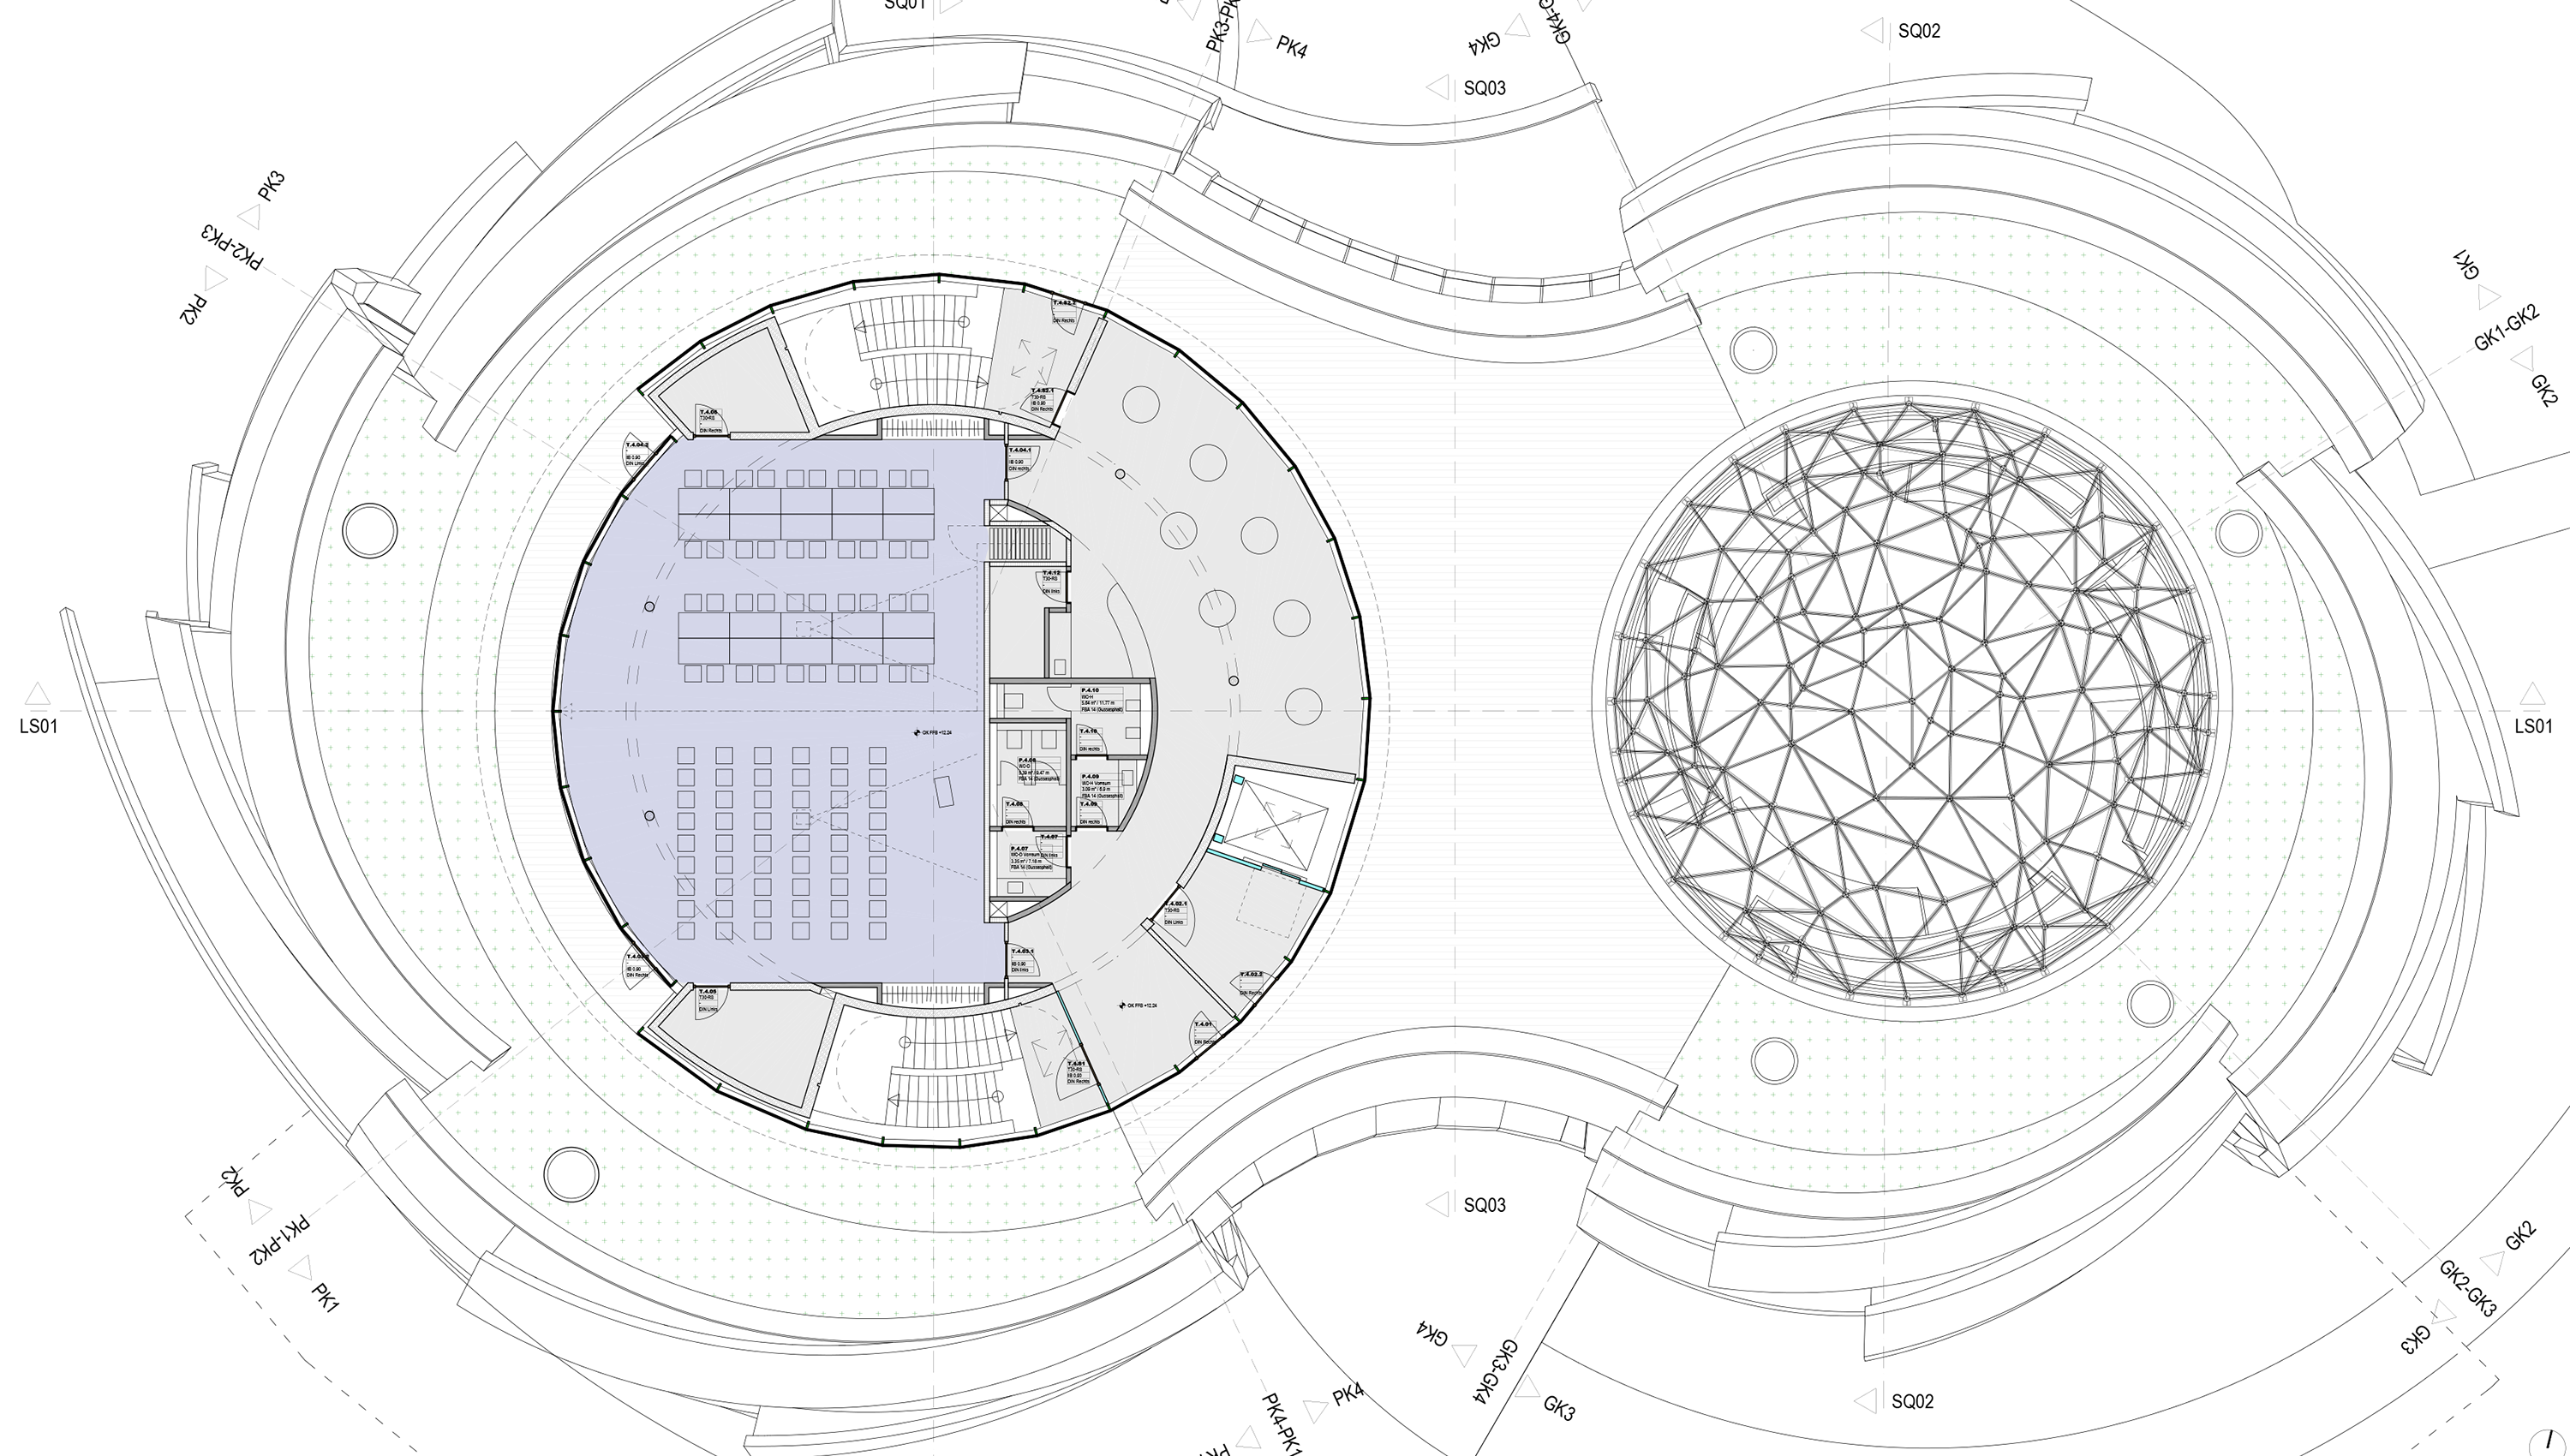

Meeting room

The meeting room is situated on the third floor of the ESO Supernova Planetarium & Visitor Centre. It is perfect for business meetings, workshops, conferences, press events and seminars. The room can be be split in half to form two smaller rooms: Sagittarius and Scorpius.

Credit: Architekten Bernhardt + Partner (www.bp-da.de)